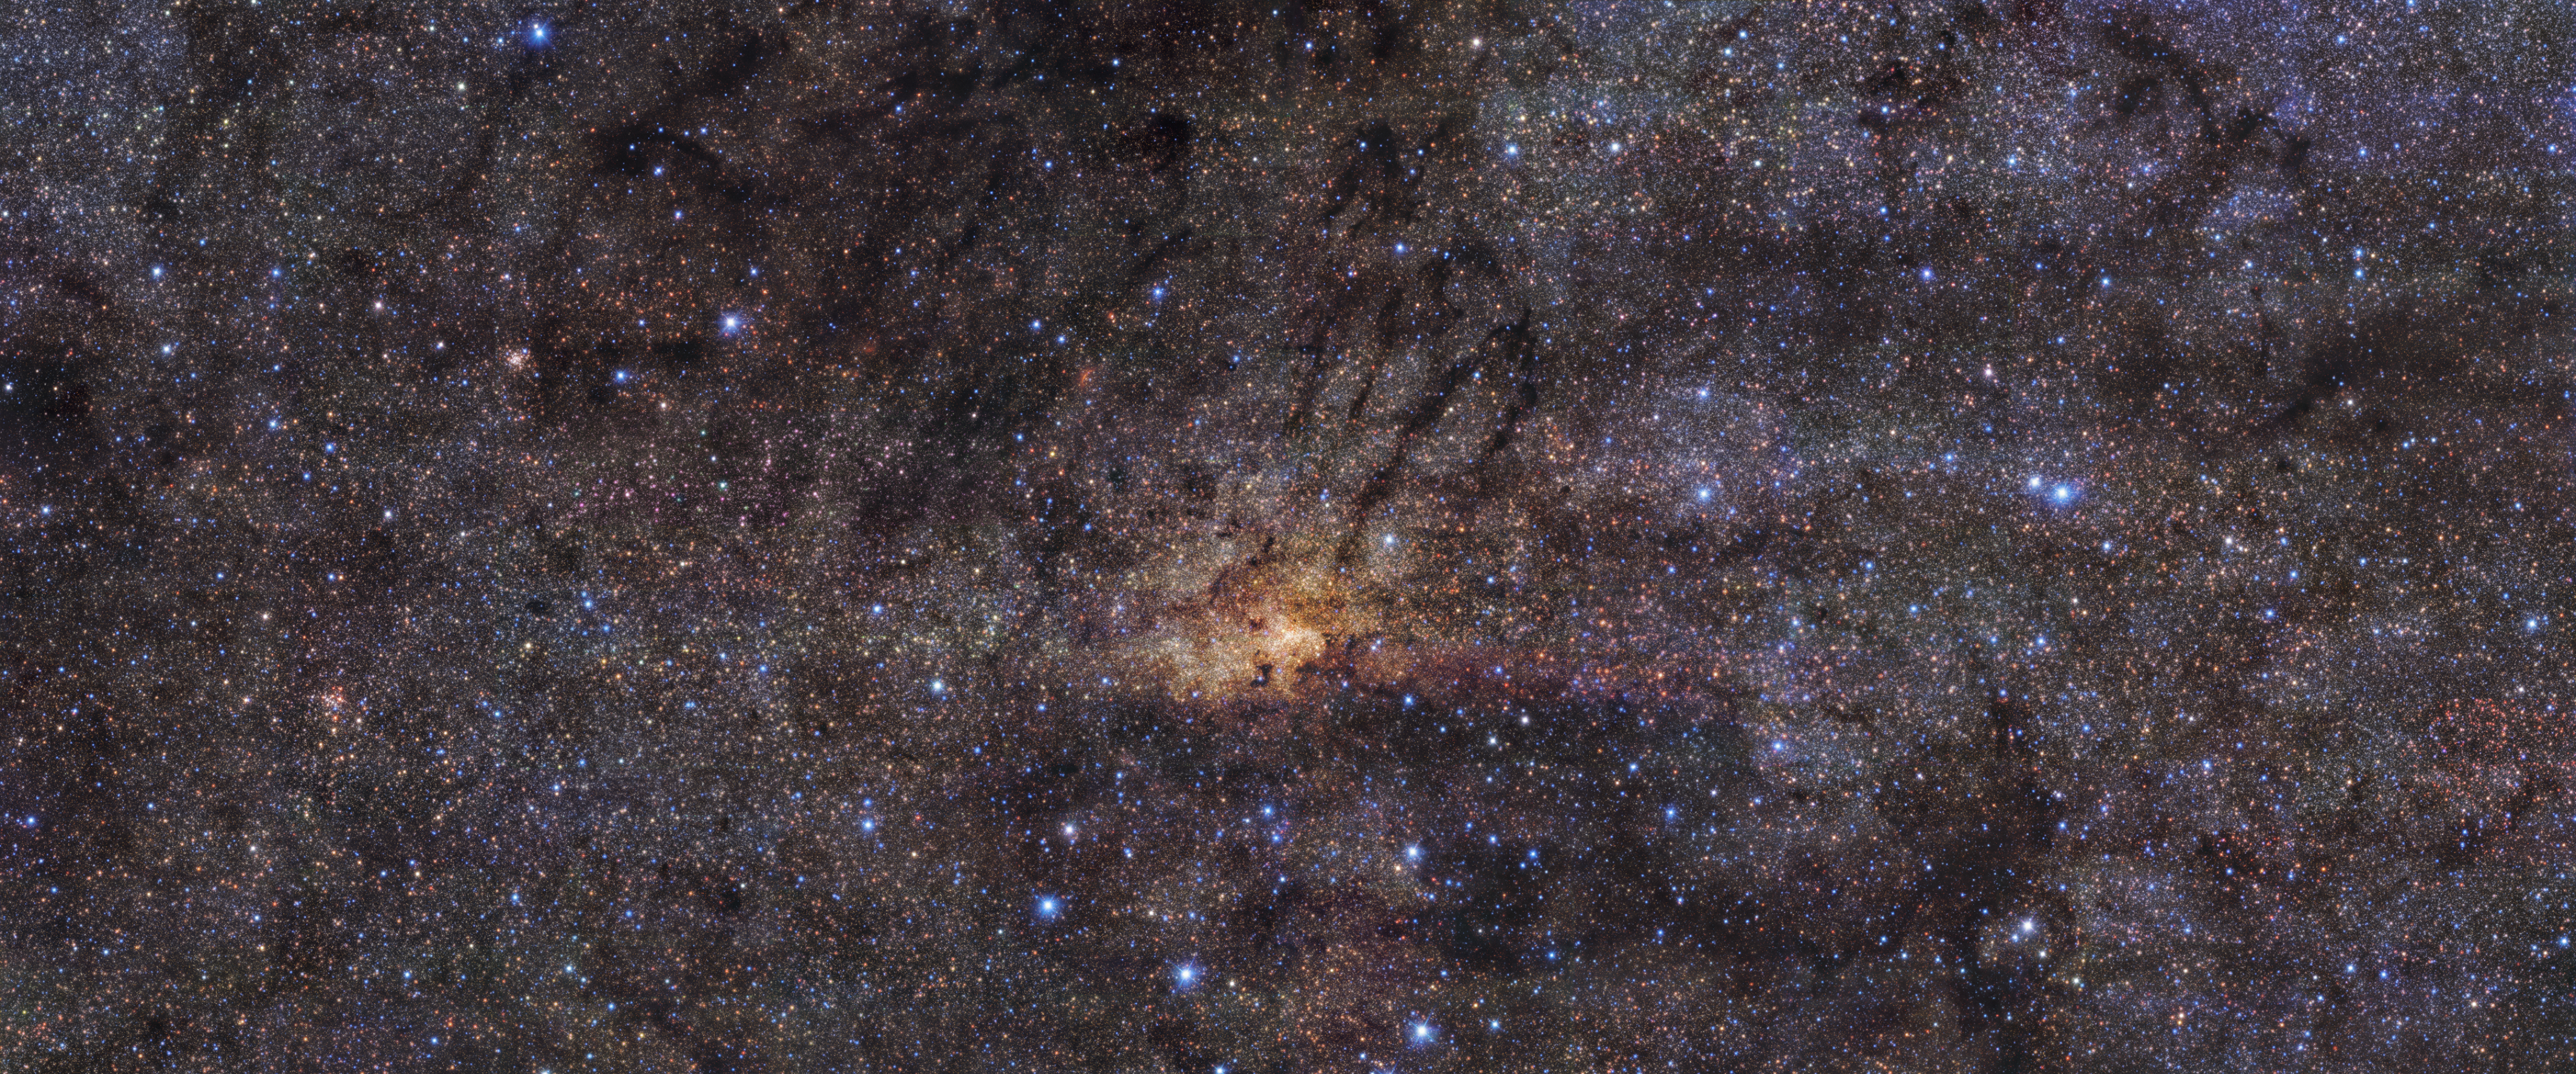

HAWK-I view of the Milky Way’s central region

Taken with the HAWK-I instrument on ESO’s Very Large Telescope in the Chilean Atacama Desert, this stunning image shows the Milky Way’s central region with an angular resolution of 0.2 arcseconds. This means the level of detail picked up by HAWK-I is roughly equivalent to seeing a football (soccer ball) in Zurich from Munich, where ESO’s headquarters are located.

The image combines observations in three different wavelength bands. The team used the broadband filters J (centred at 1250 nanometres, in blue), H (centred at 1635 nanometres, in green), and Ks (centred at 2150 nanometres, in red), to cover the near infrared region of the electromagnetic spectrum. By observing in this range of wavelengths, HAWK-I can peer through the dust, allowing it to see certain stars in the central region of our galaxy that would otherwise be hidden.

Credit: ESO/Nogueras-Lara et al.